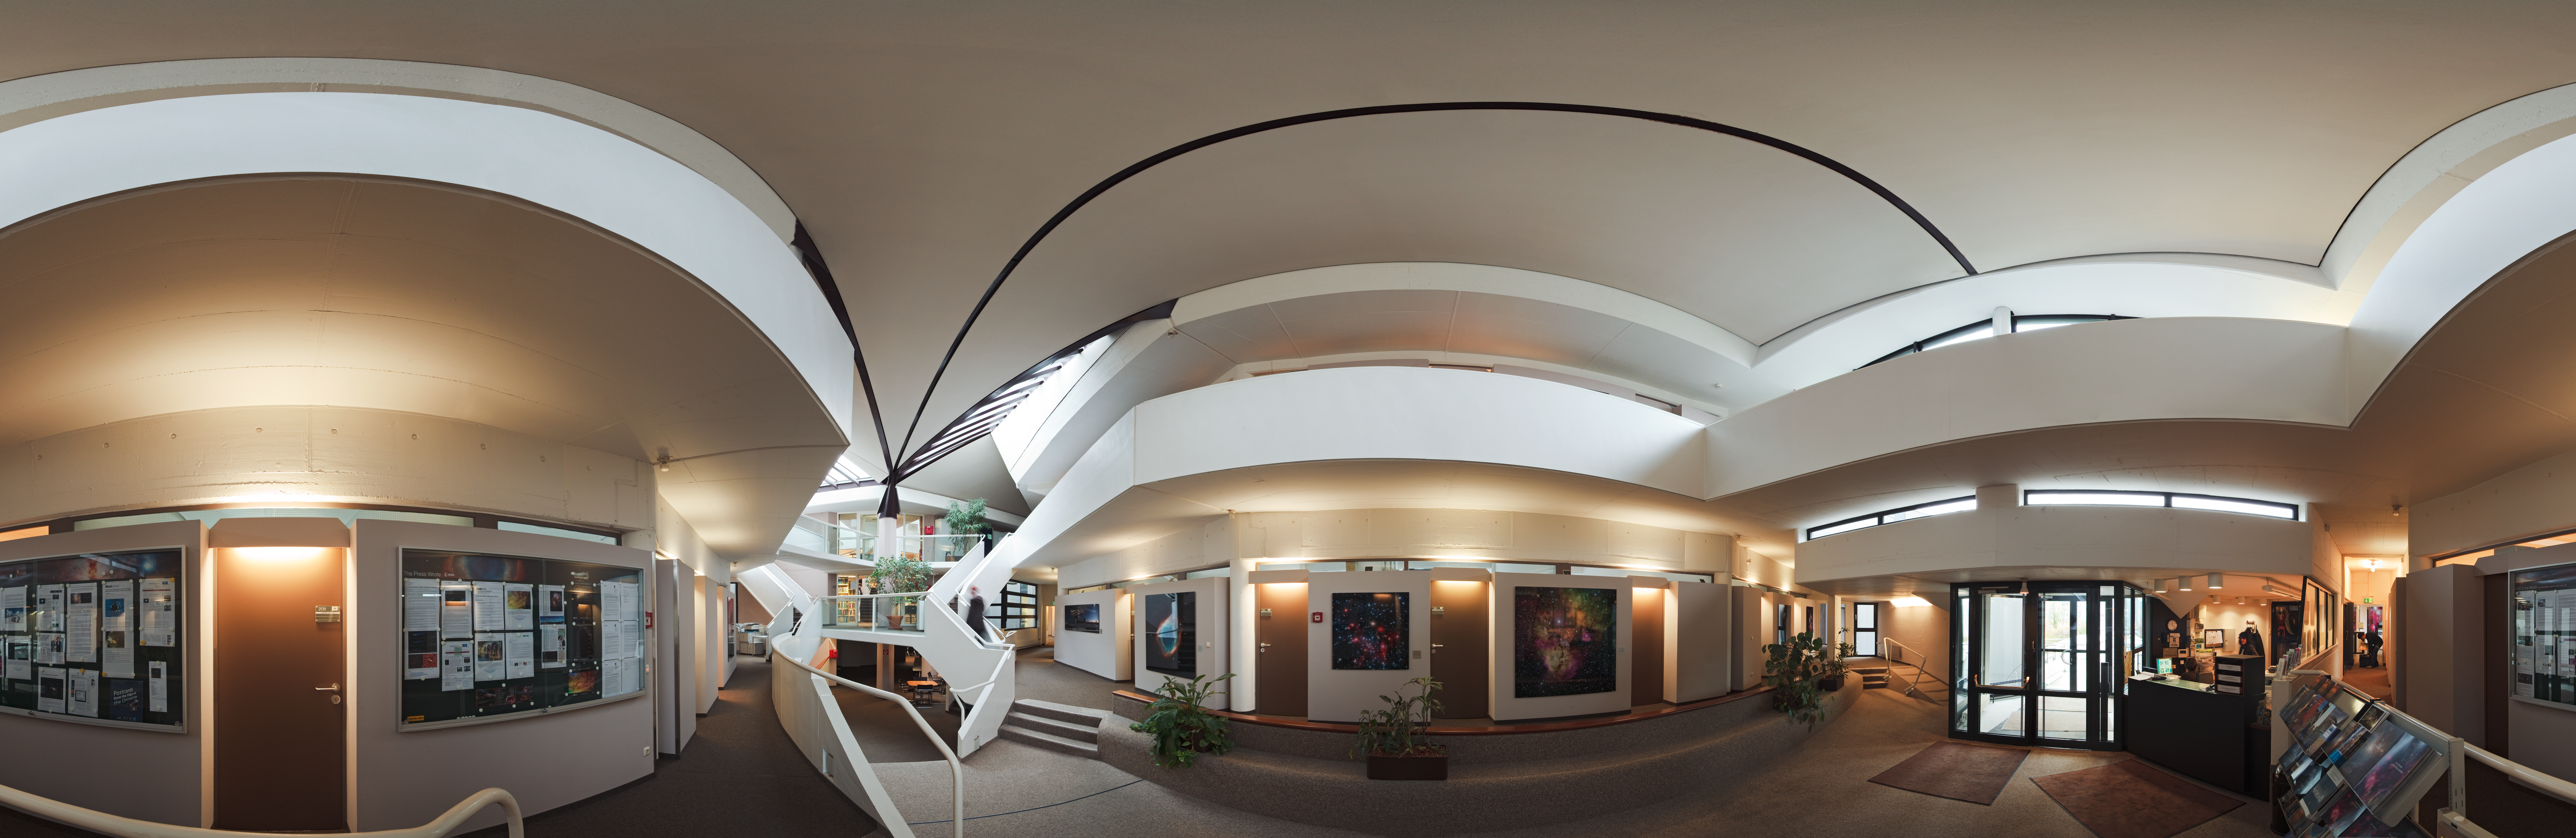

Welcome to ESO Headquarters

A 360 degree panorama of the entrance hall at ESO Headquarters, in Garching, near Munich, Germany.

Credit: ESO/H. Heyer